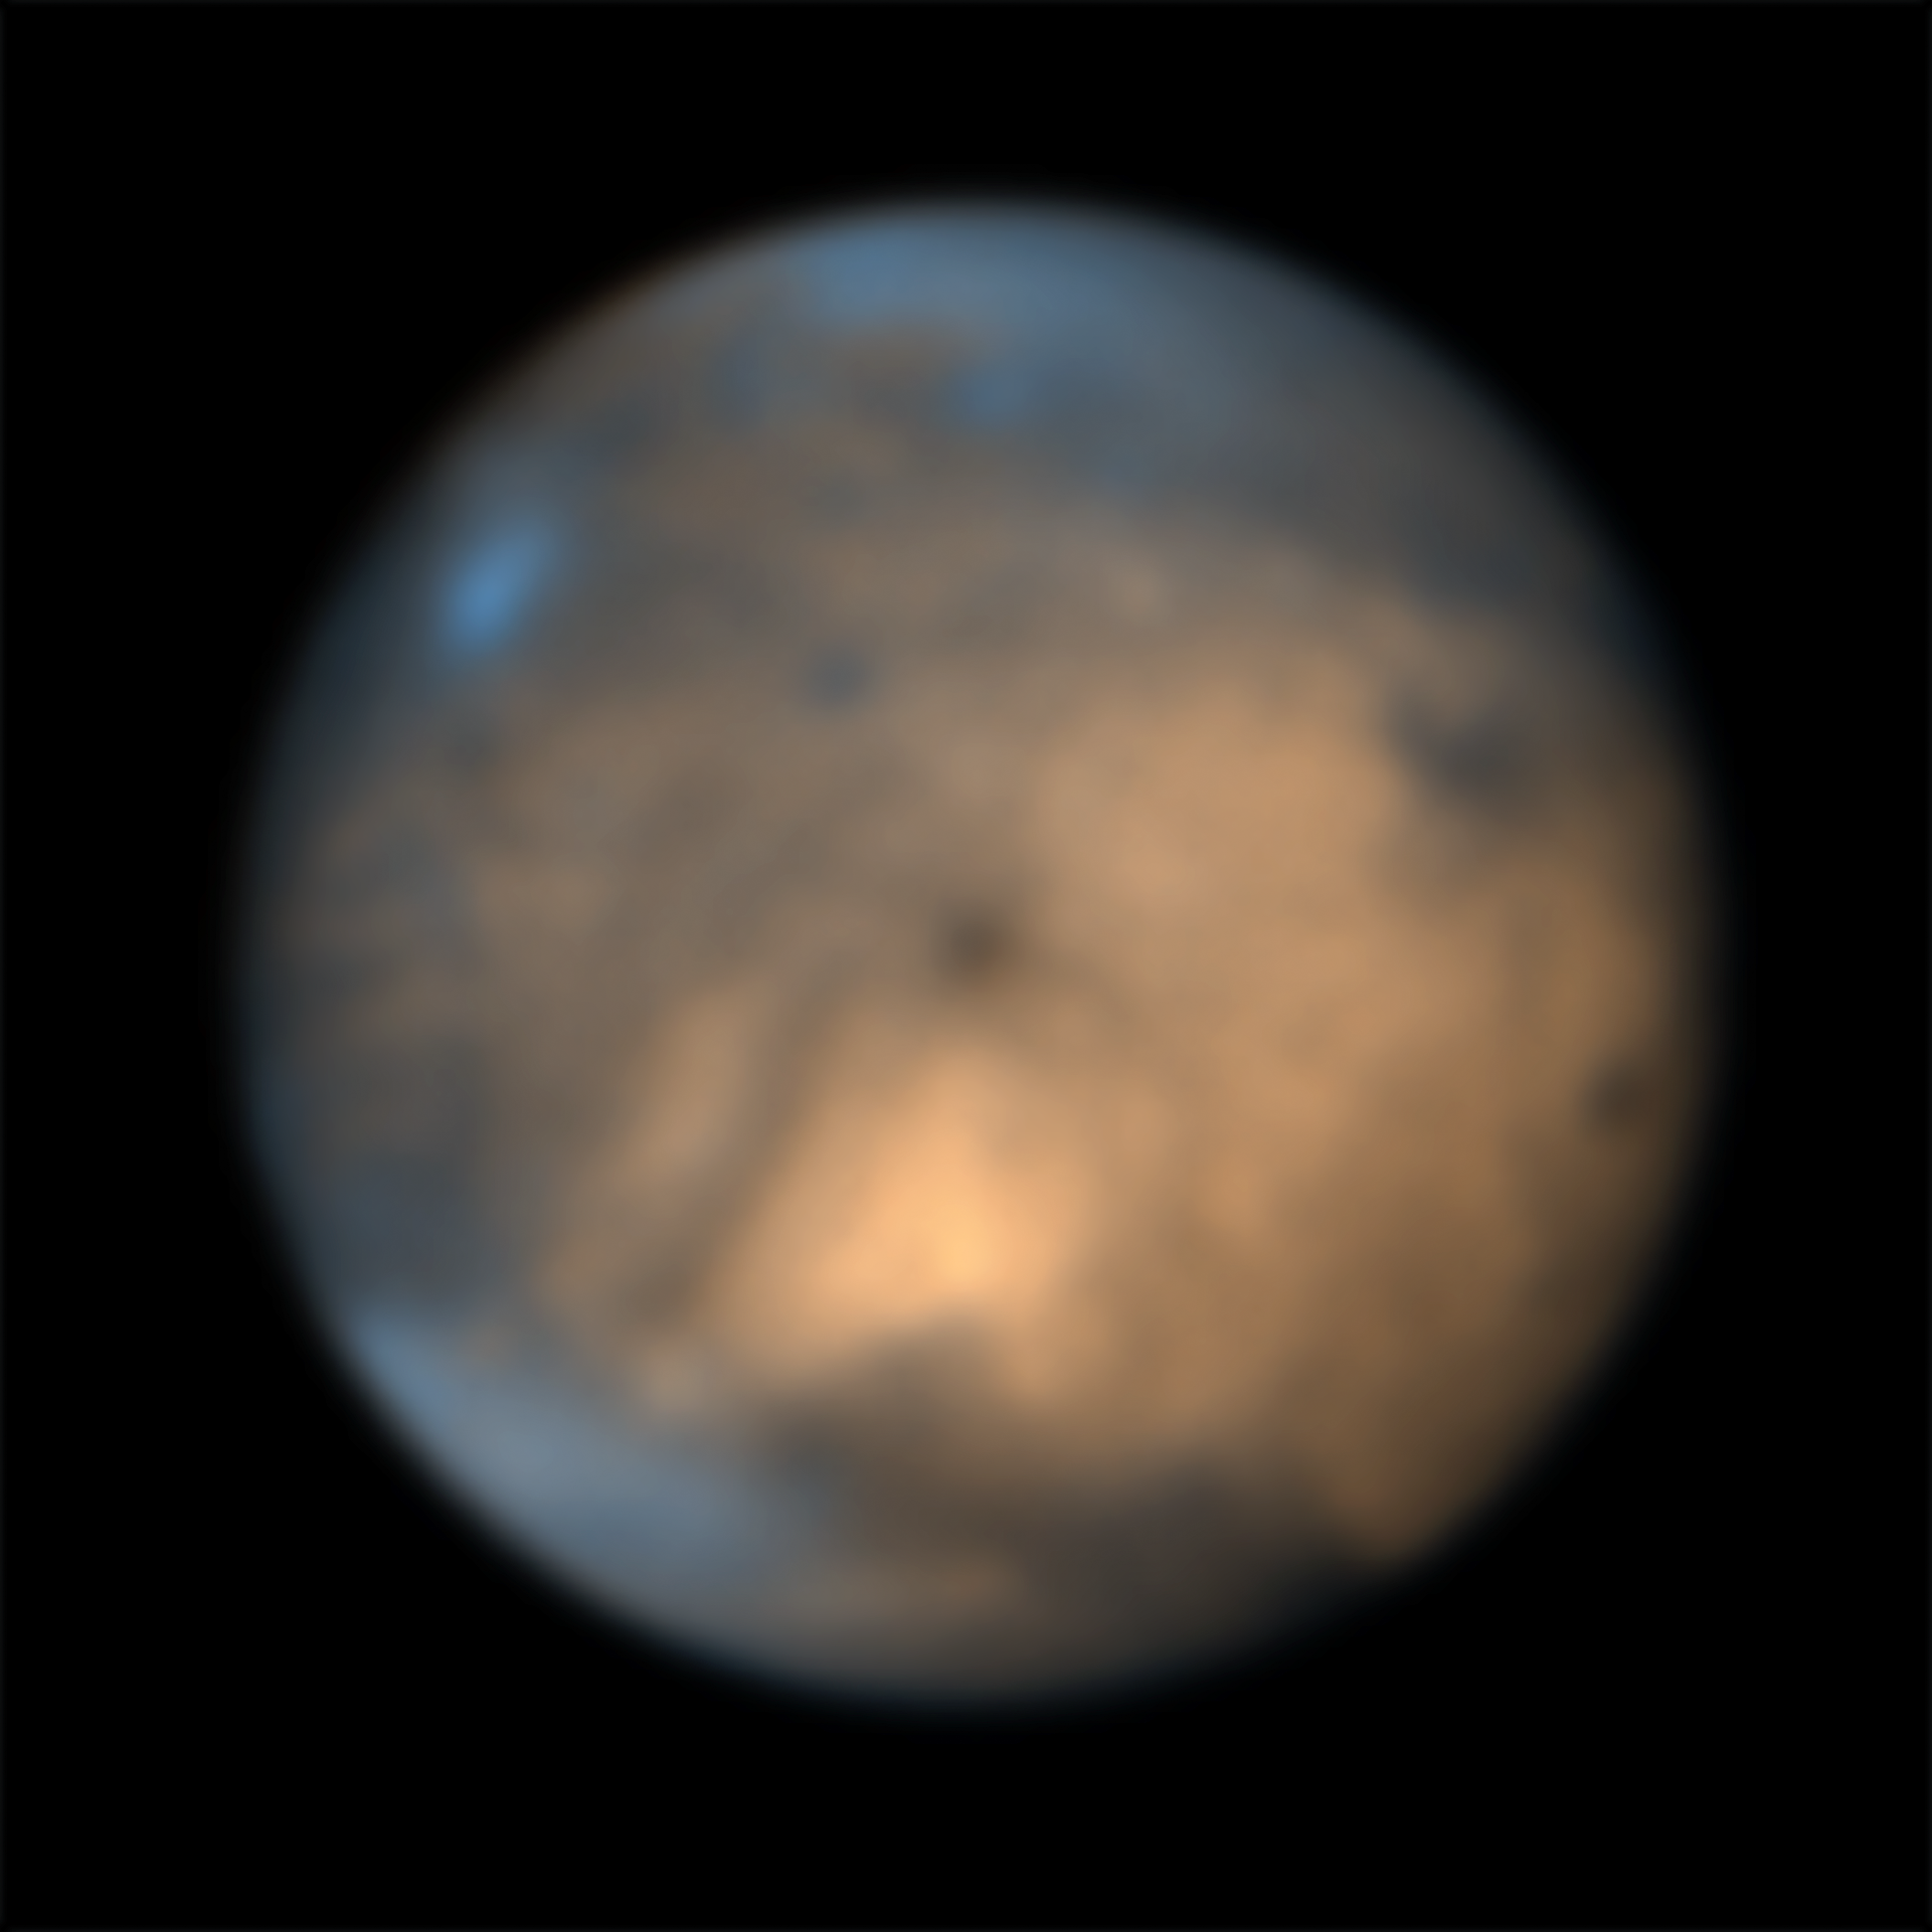

The moon Ganymede seen by SPHERE

This image shows Jupiter’s icy moon Ganymede captured in September 5, 2021 in the infrared using the SPHERE instrument on ESO’s Very Large Telescope. The different coloured regions provide clues to the composition and history of the moon. The bright regions, that consist mainly of water in the form of ice with hints of various salts, are believed to have formed more recently than the older darker patches, whose composition still remains a mystery.

For more information about the science behind this image check this Picture of the Week.

Credit: ESO/King & Fletcher